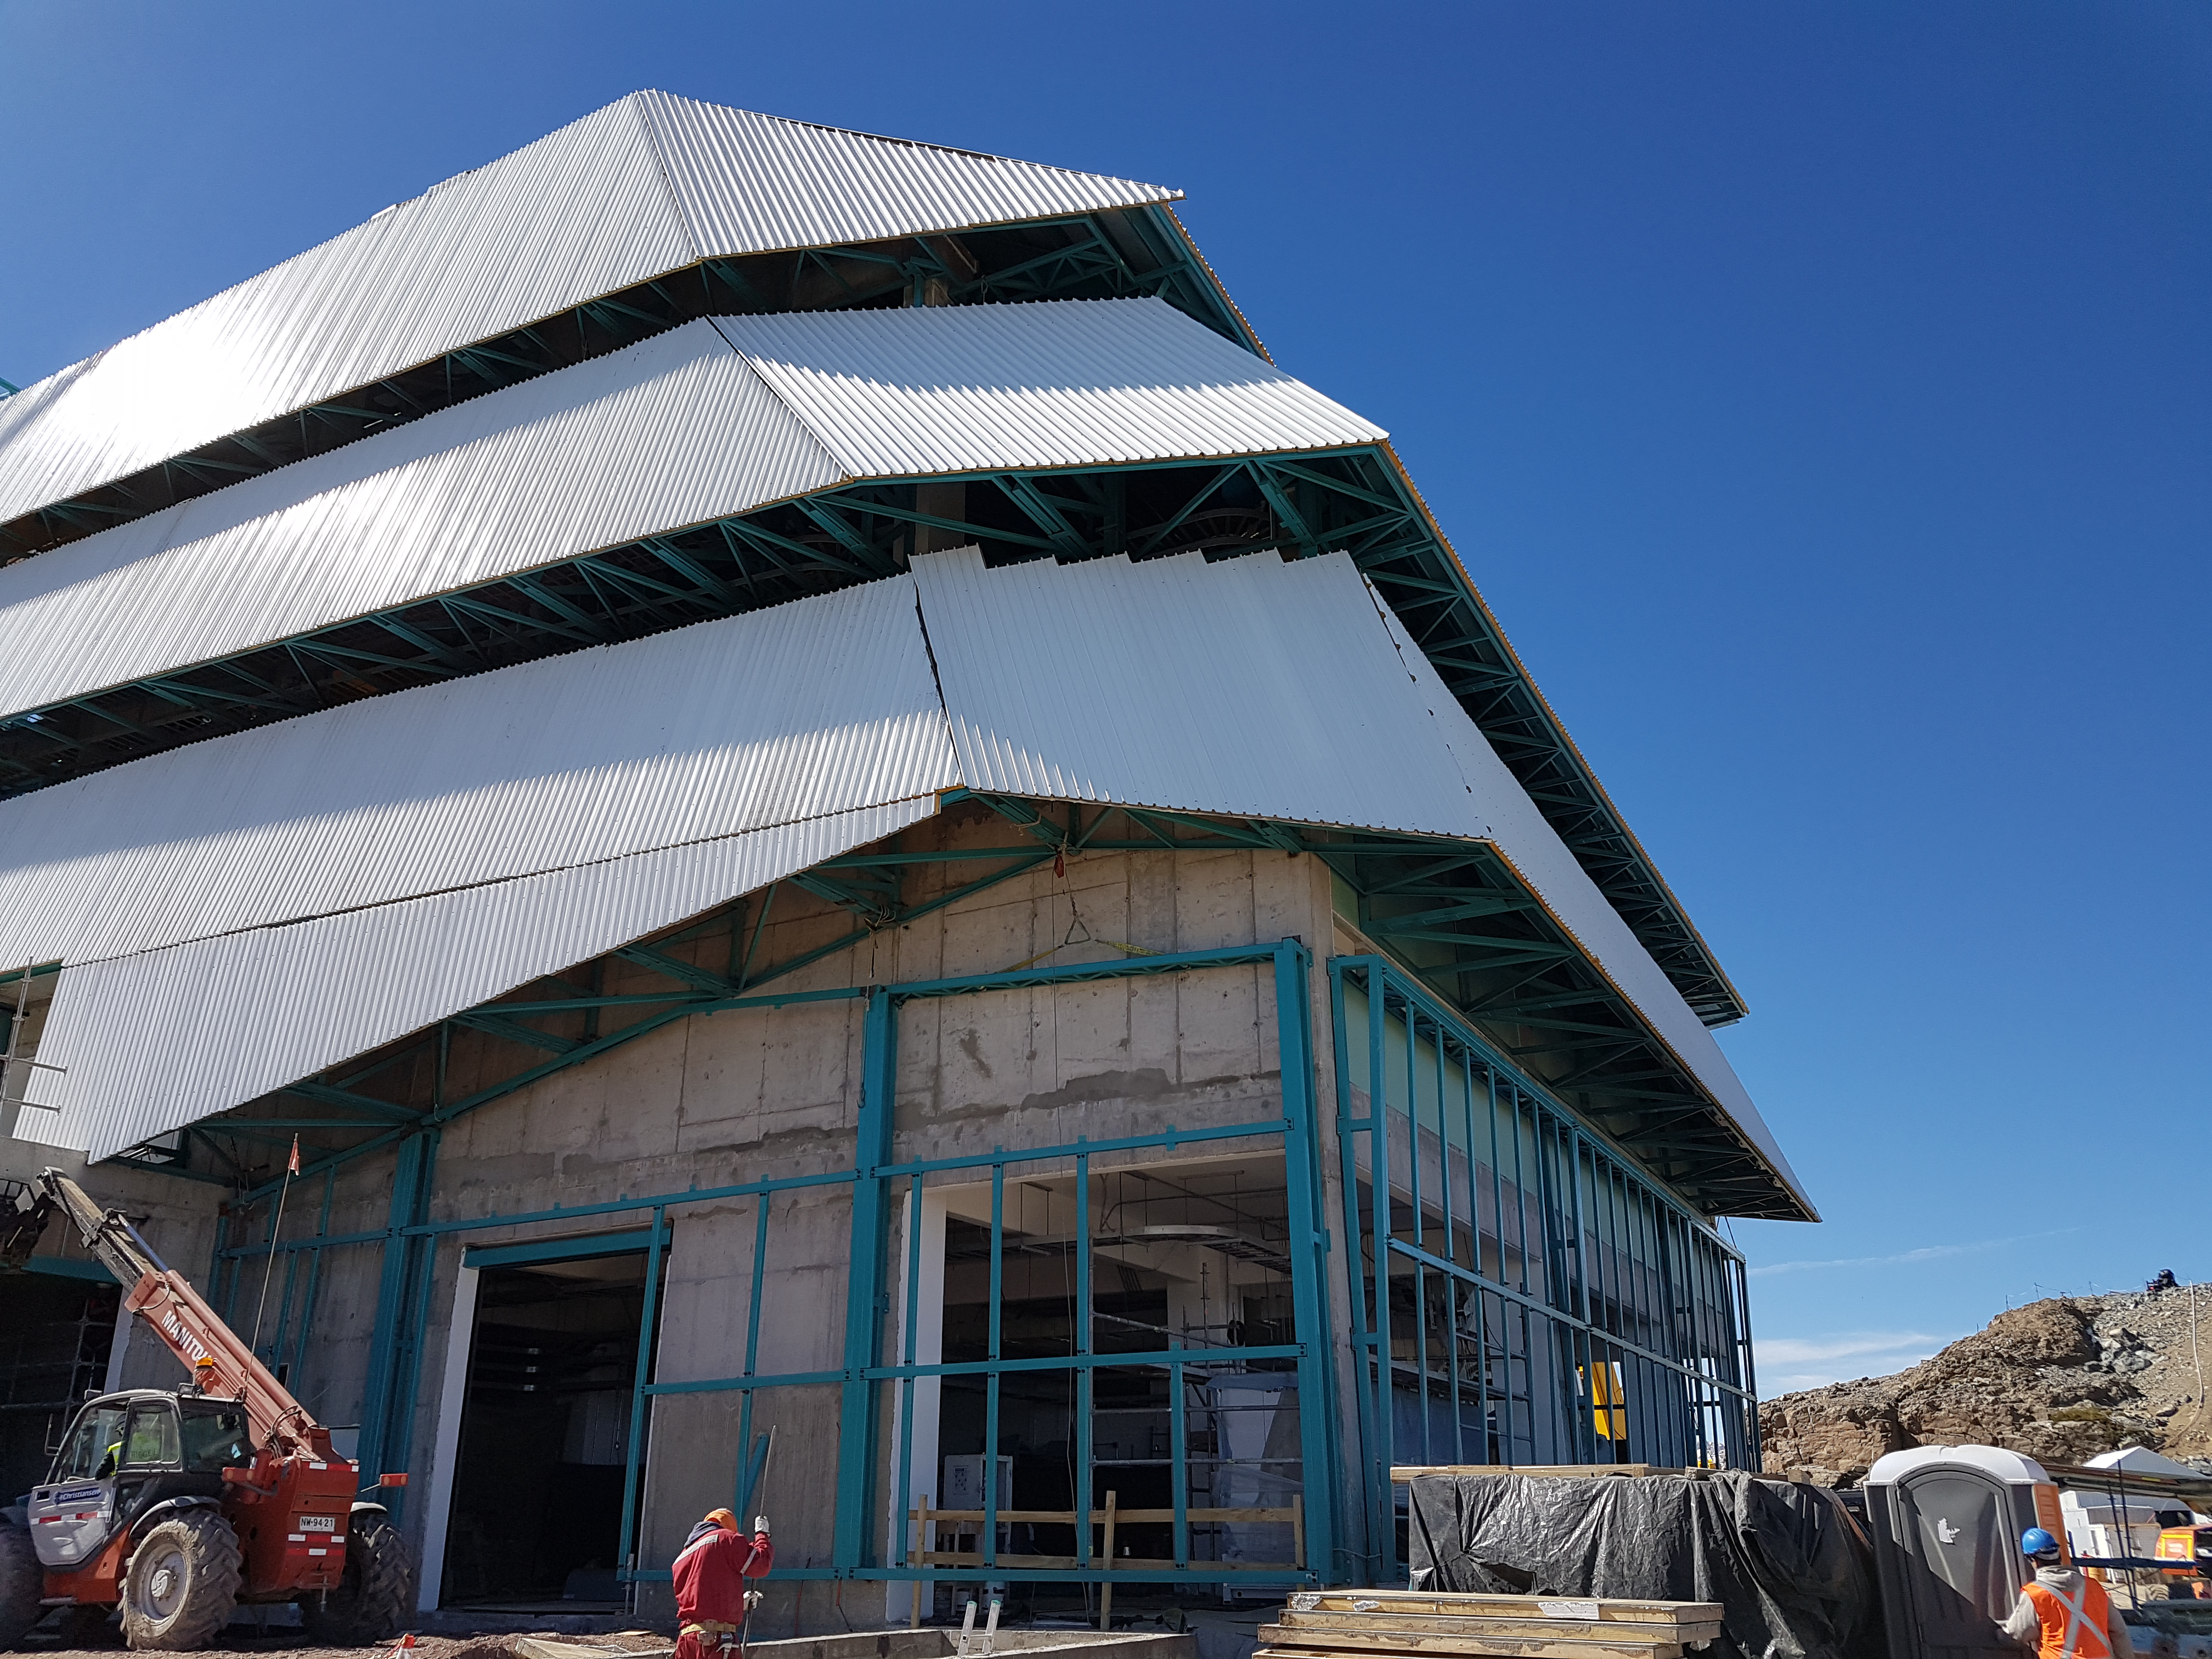

Summit Construction

Current status of construction, September 1, 2017. Installation of the roof is occurring while there is good weather; other jobs are also being completed inside the building.

Credit: Rubin Observatory/NSF/AURA